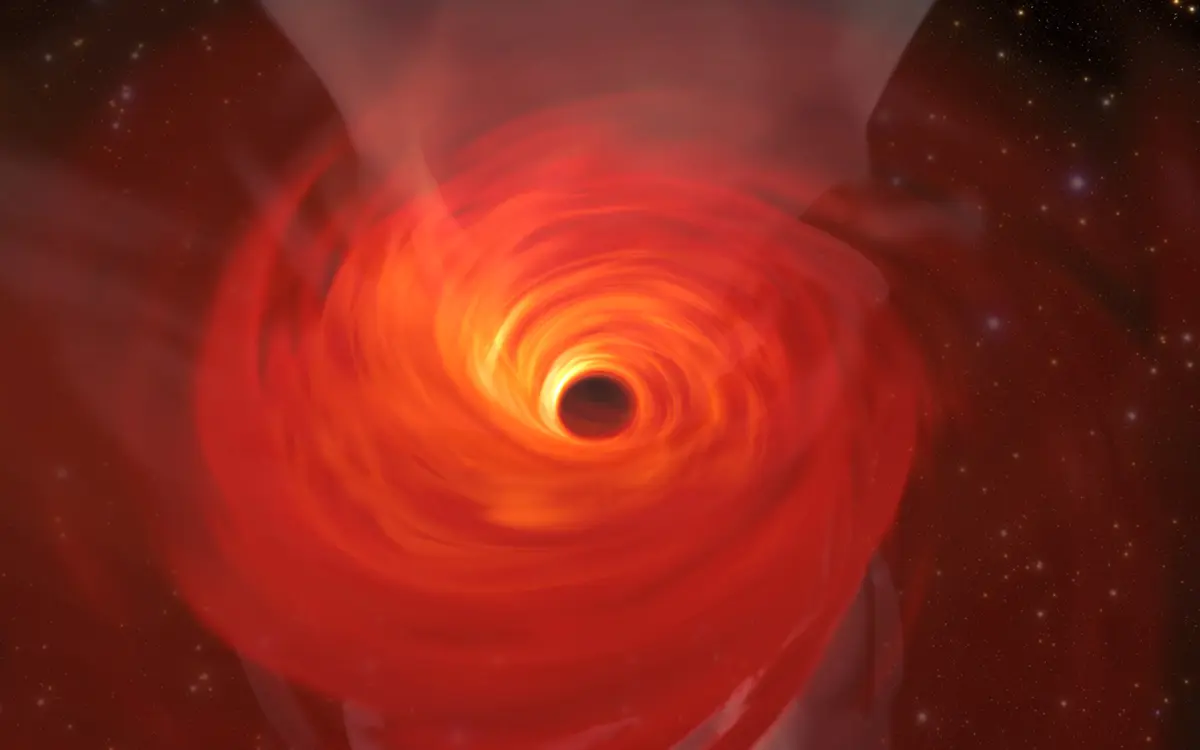

Simulation of a Supermassive Black Hole

In anticipation of the first image of a black hole, Jordy Davelaar and colleagues built a virtual reality simulation of one of these fascinating astrophysical objects. Their simulation shows a black hole surrounded by luminous matter. This matter disappears into the black hole in a vortex-like way, and the extreme conditions cause it to become a glowing plasma. The light emitted is then deflected and deformed by the powerful gravity of the black hole.

Credit: Jordy Davelaar et al./Radboud University/BlackHoleCam